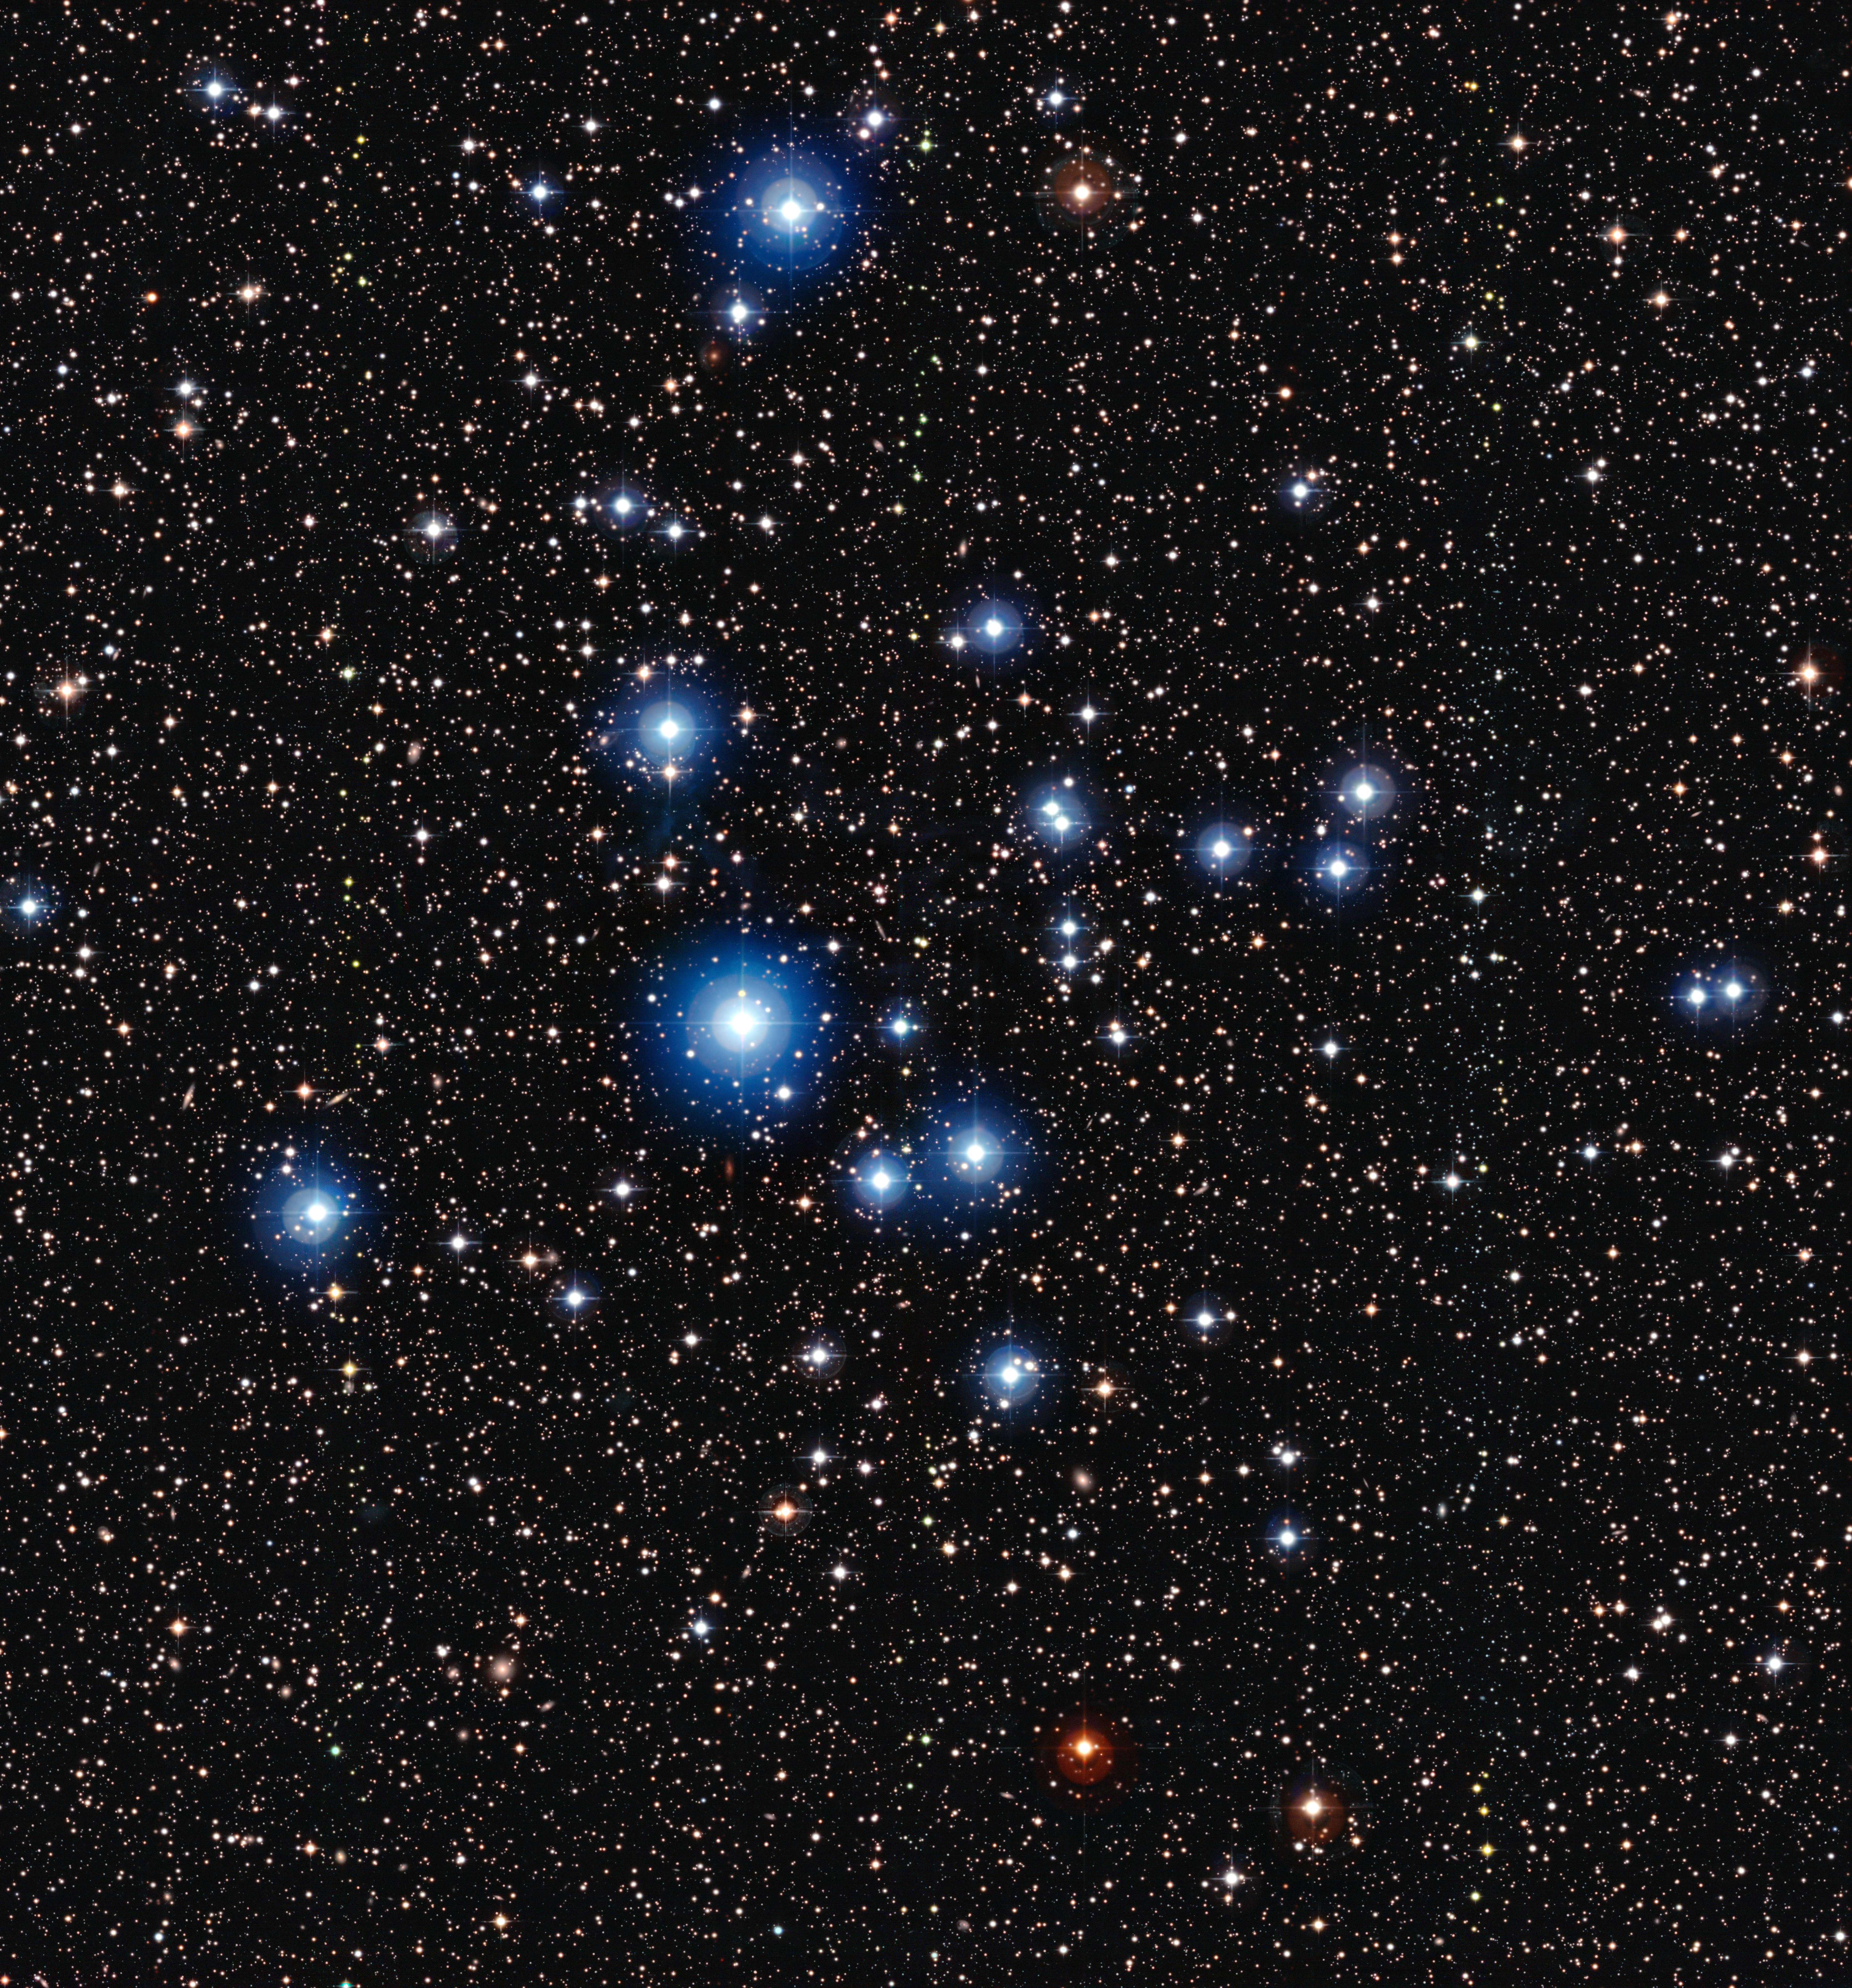

Young stars in the open star cluster NGC 2547

This image from the Wide Field Imager on the MPG/ESO 2.2-metre telescope at ESO’s La Silla Observatory in Chile, shows the bright open star cluster NGC 2547. Between the bright stars, far away in the background of the image, many remote galaxies can be seen, some with clearly spiral shapes.

Credit: ESO